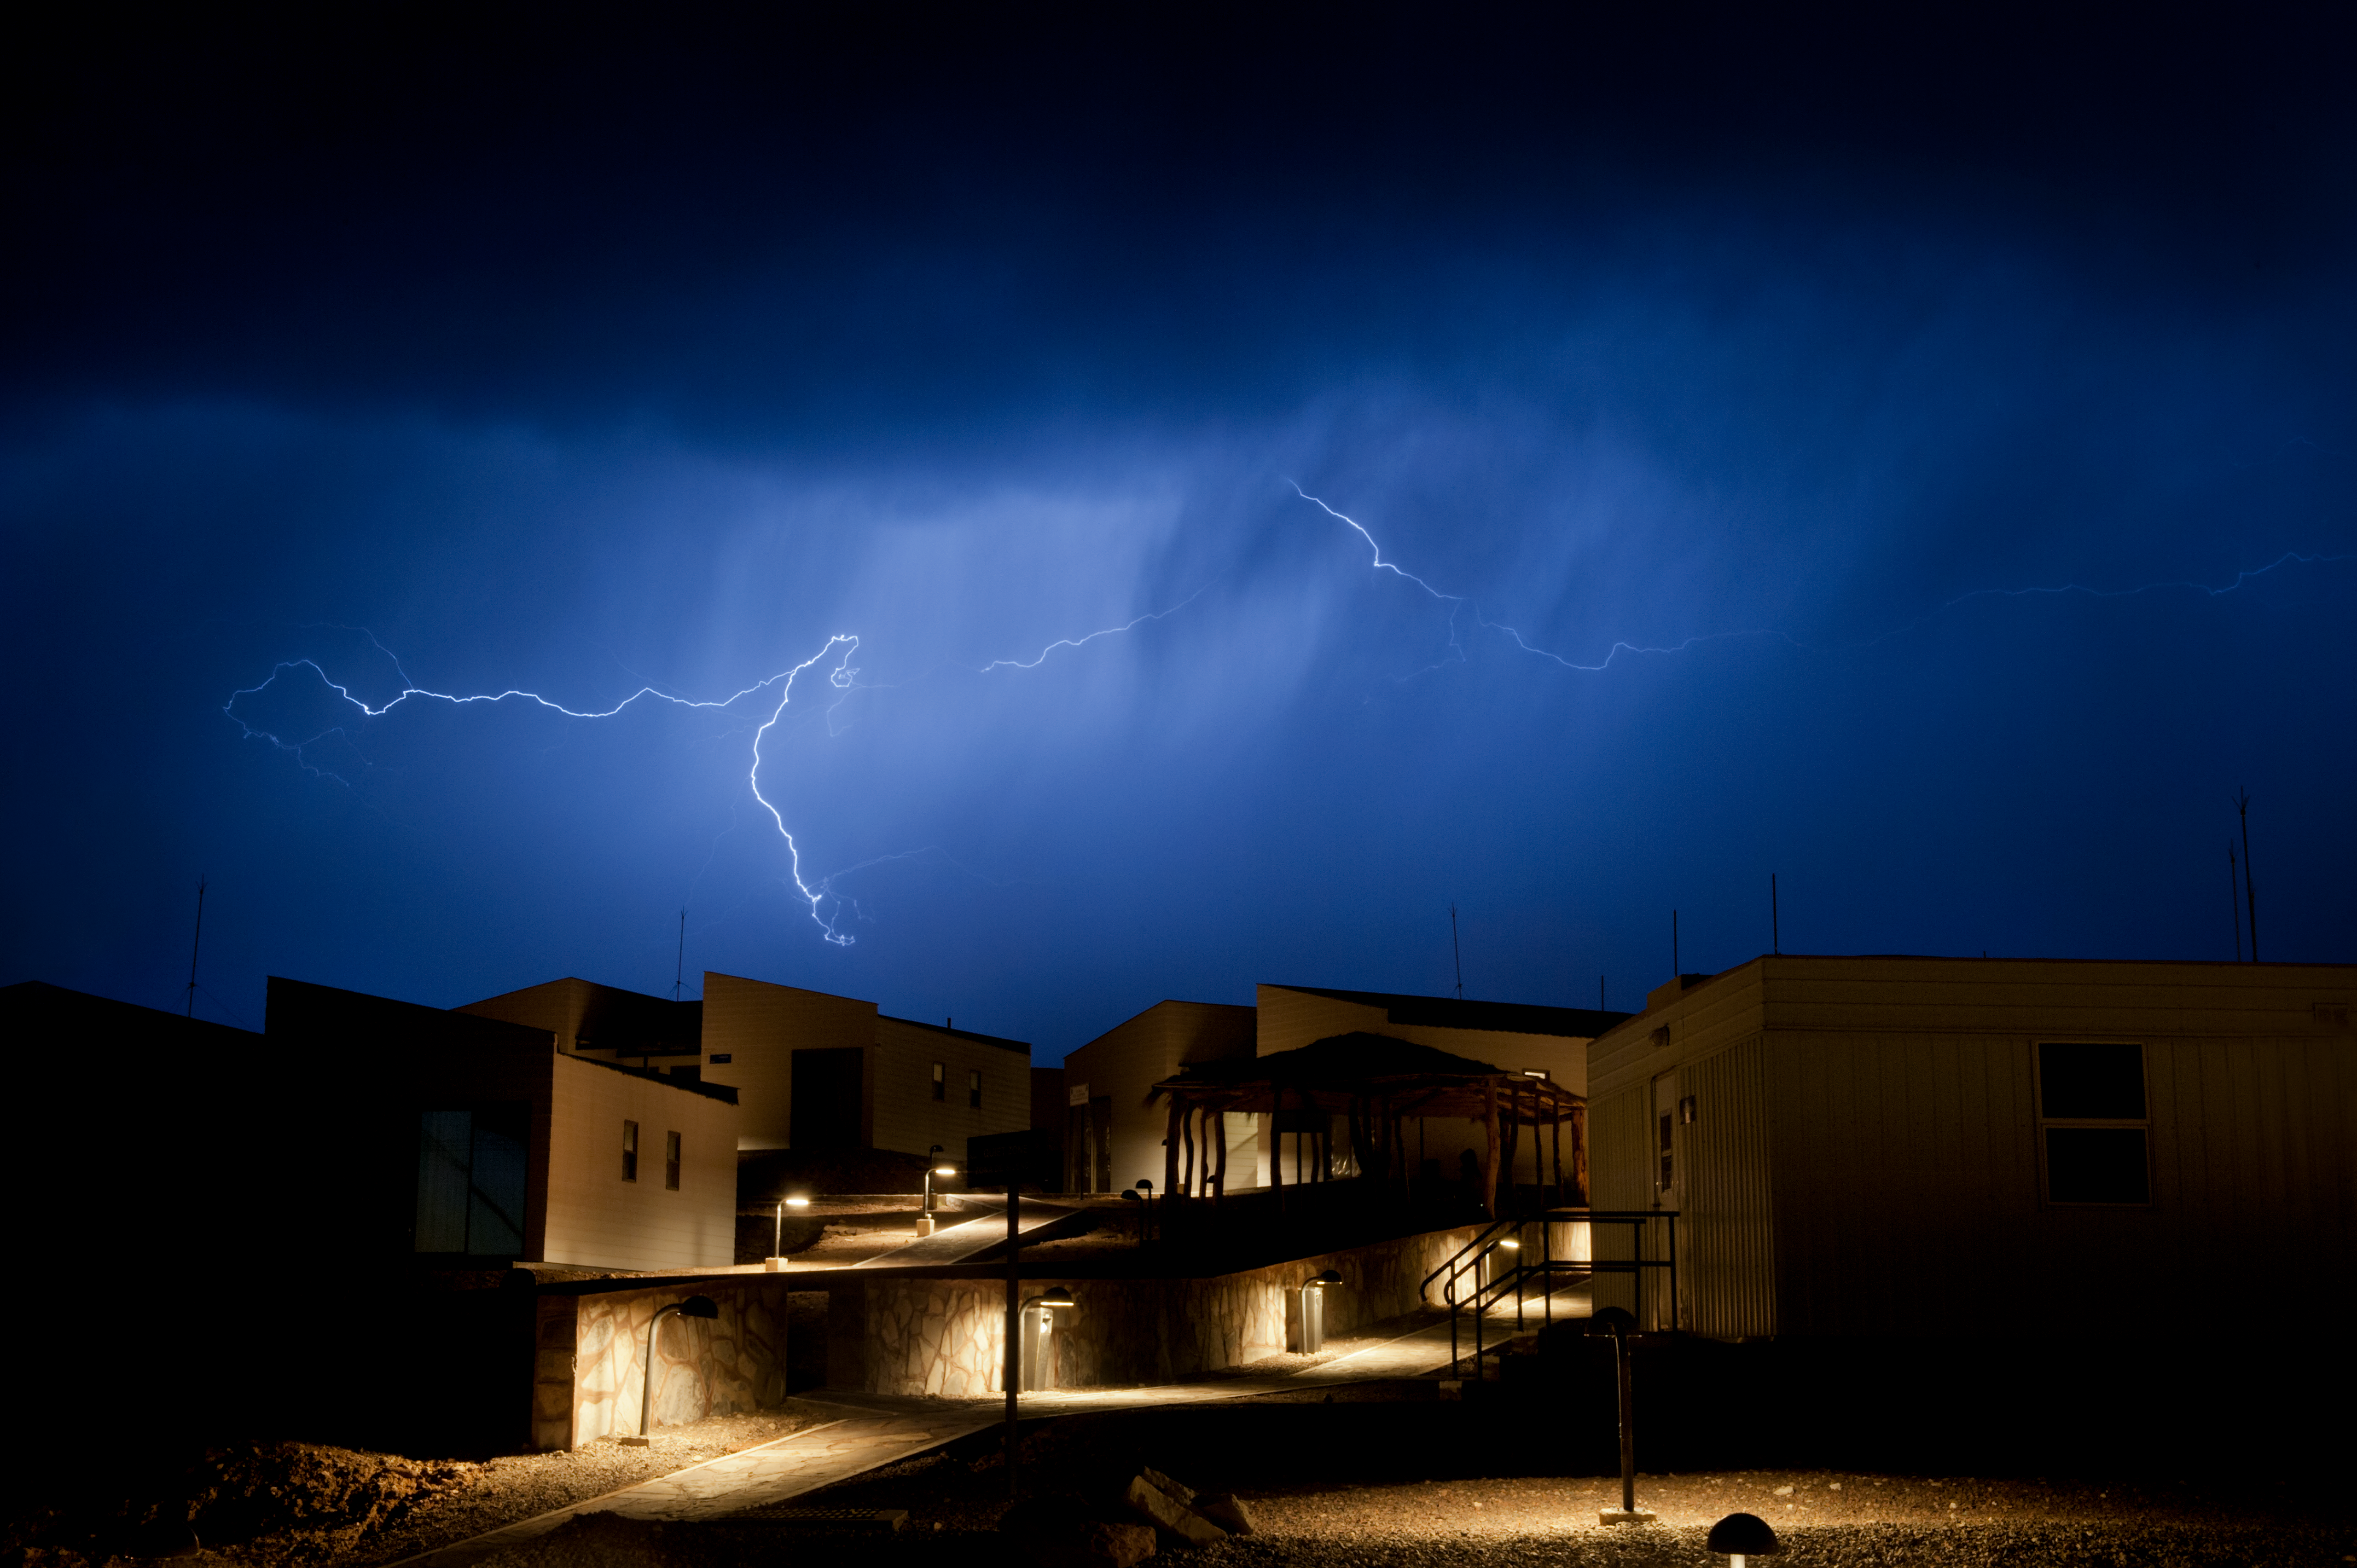

Winter is coming

Altiplanic winter & the worst storm that hit in March 2012, leading to flooding.

Credit: ESO/Max Alexander